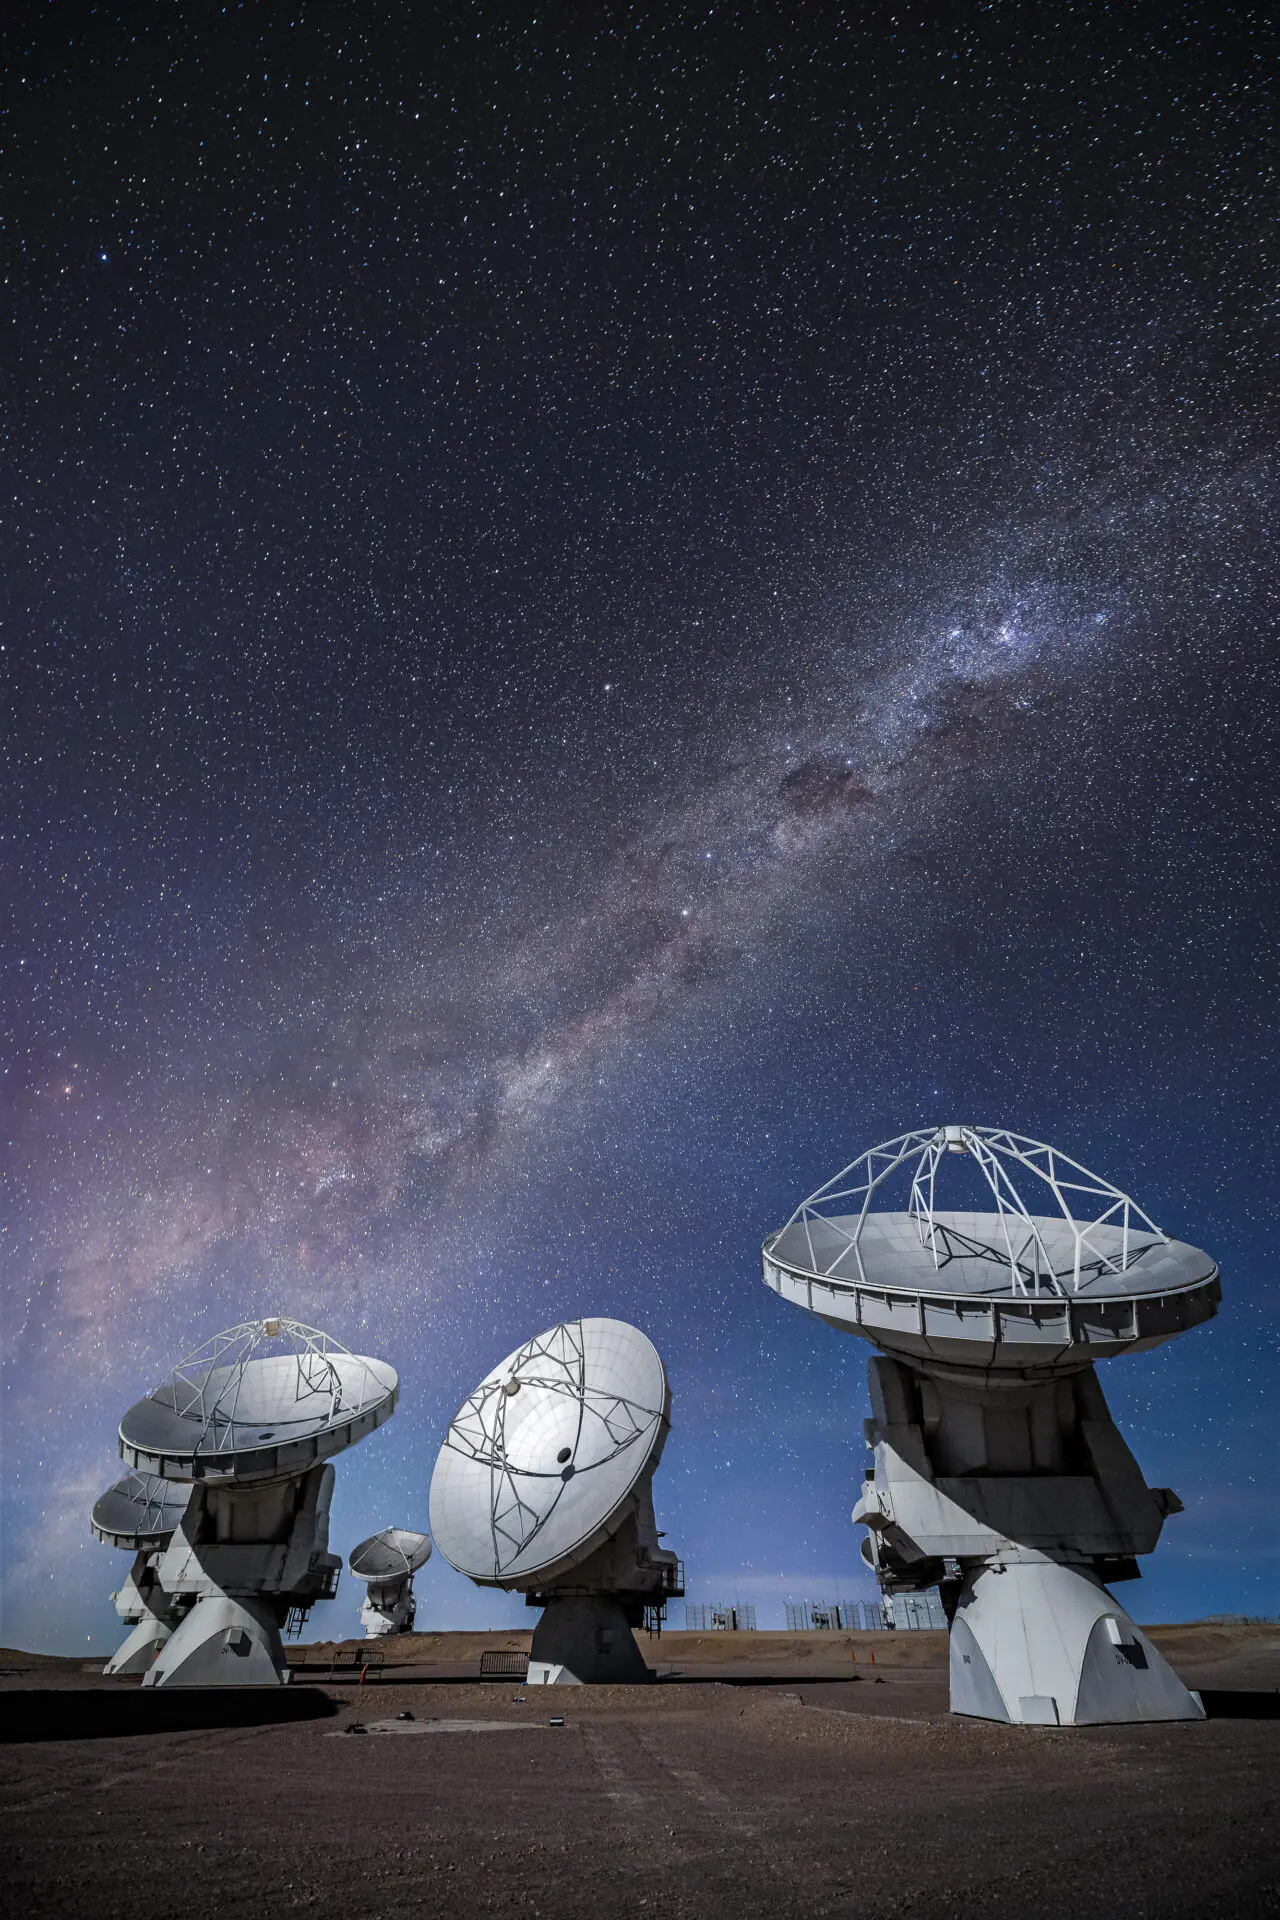

ALMA Antennas

A portion of the ALMA antennas working during an observing night in the Array Operations Site (AOS), with the Milky Way’s Carina-Sagittarius arm in the background.

Credit: Alex Pérez